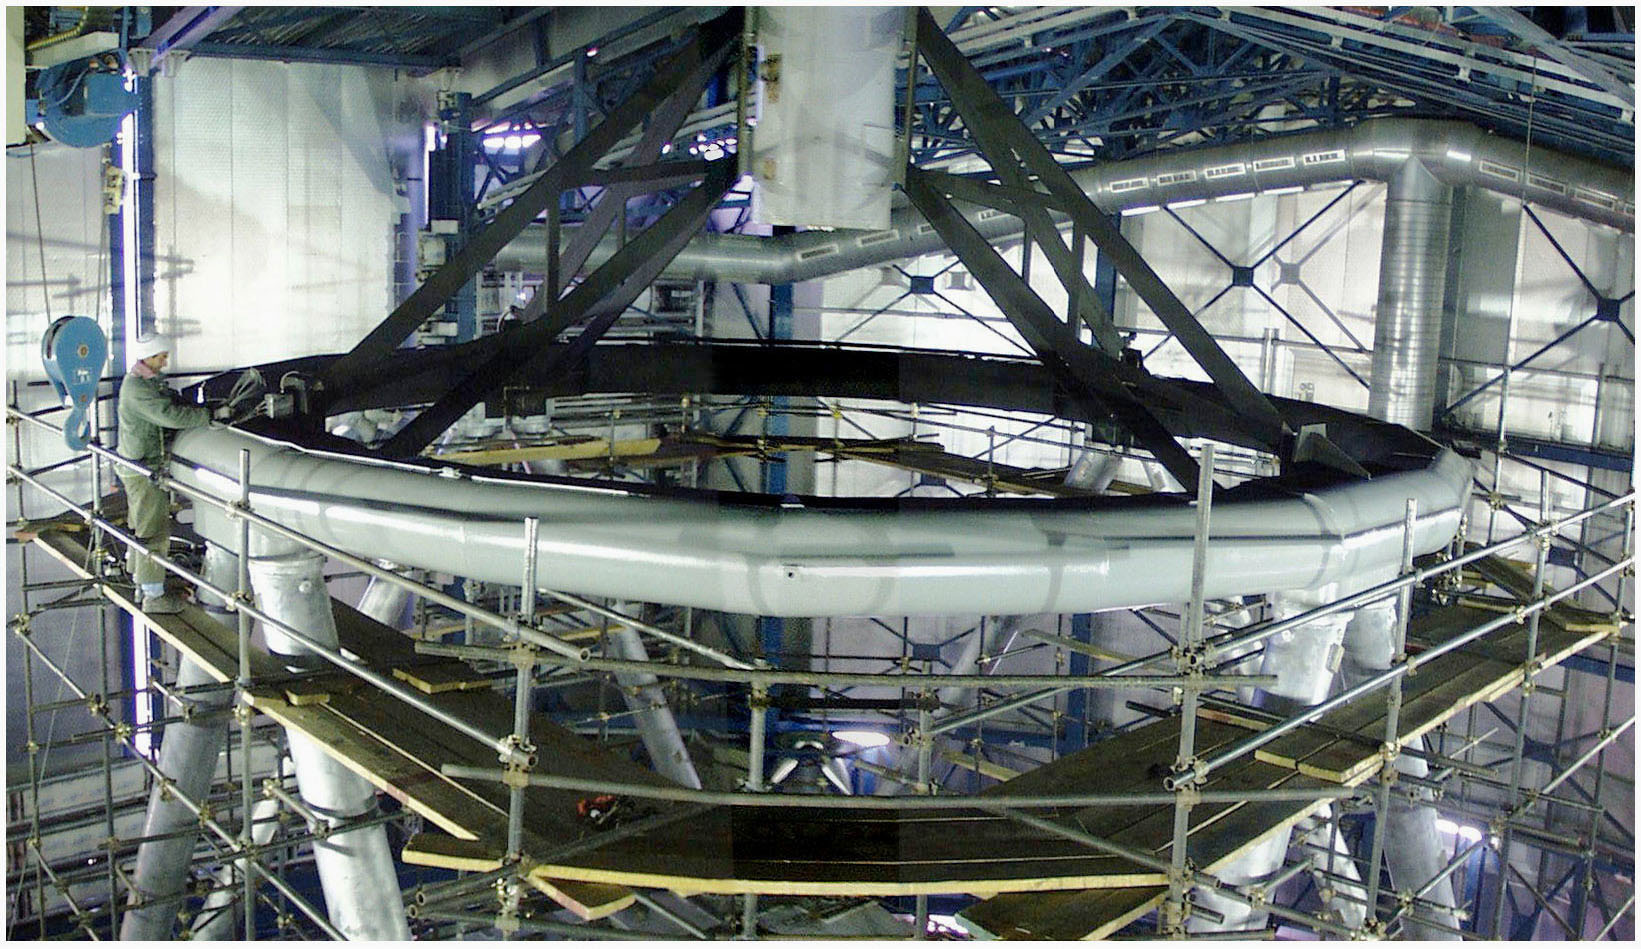

YEPUN Topring and Spider

The topring and the spider installed at the top of the YEPUN (UT4) mechanical structure, with the scaffolding still in place.

Credit: ESO